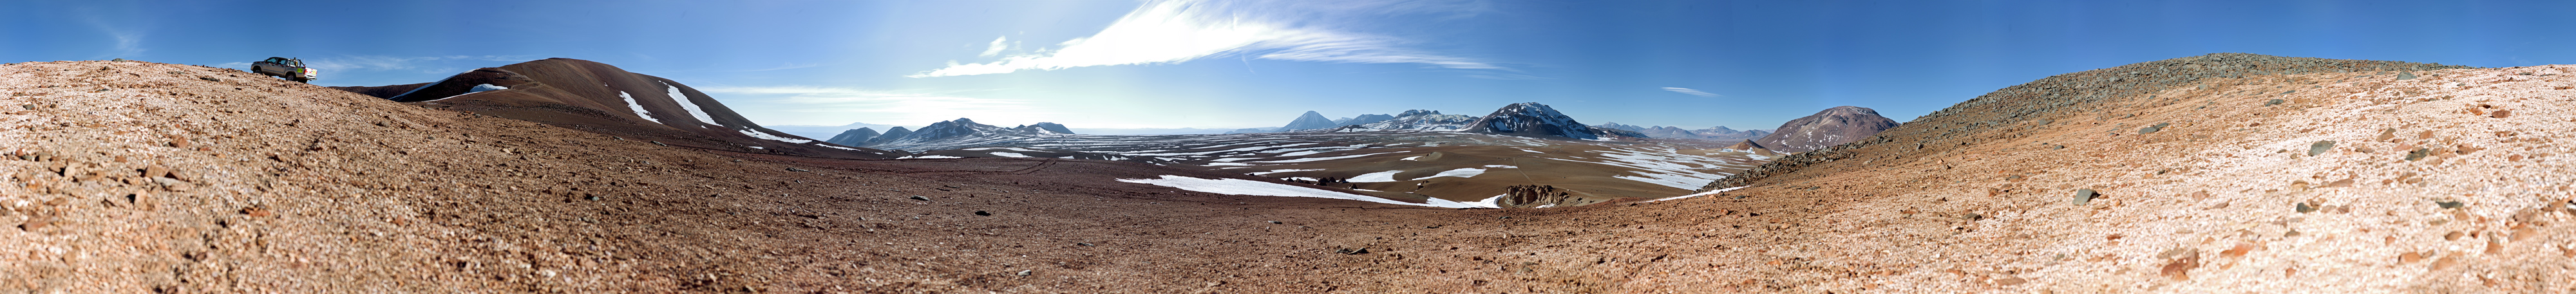

Wide panorama of Chajnantor

Wide 360 degree panorama of the Chajnantor Plateau, home of ALMA.

Credit: ESO